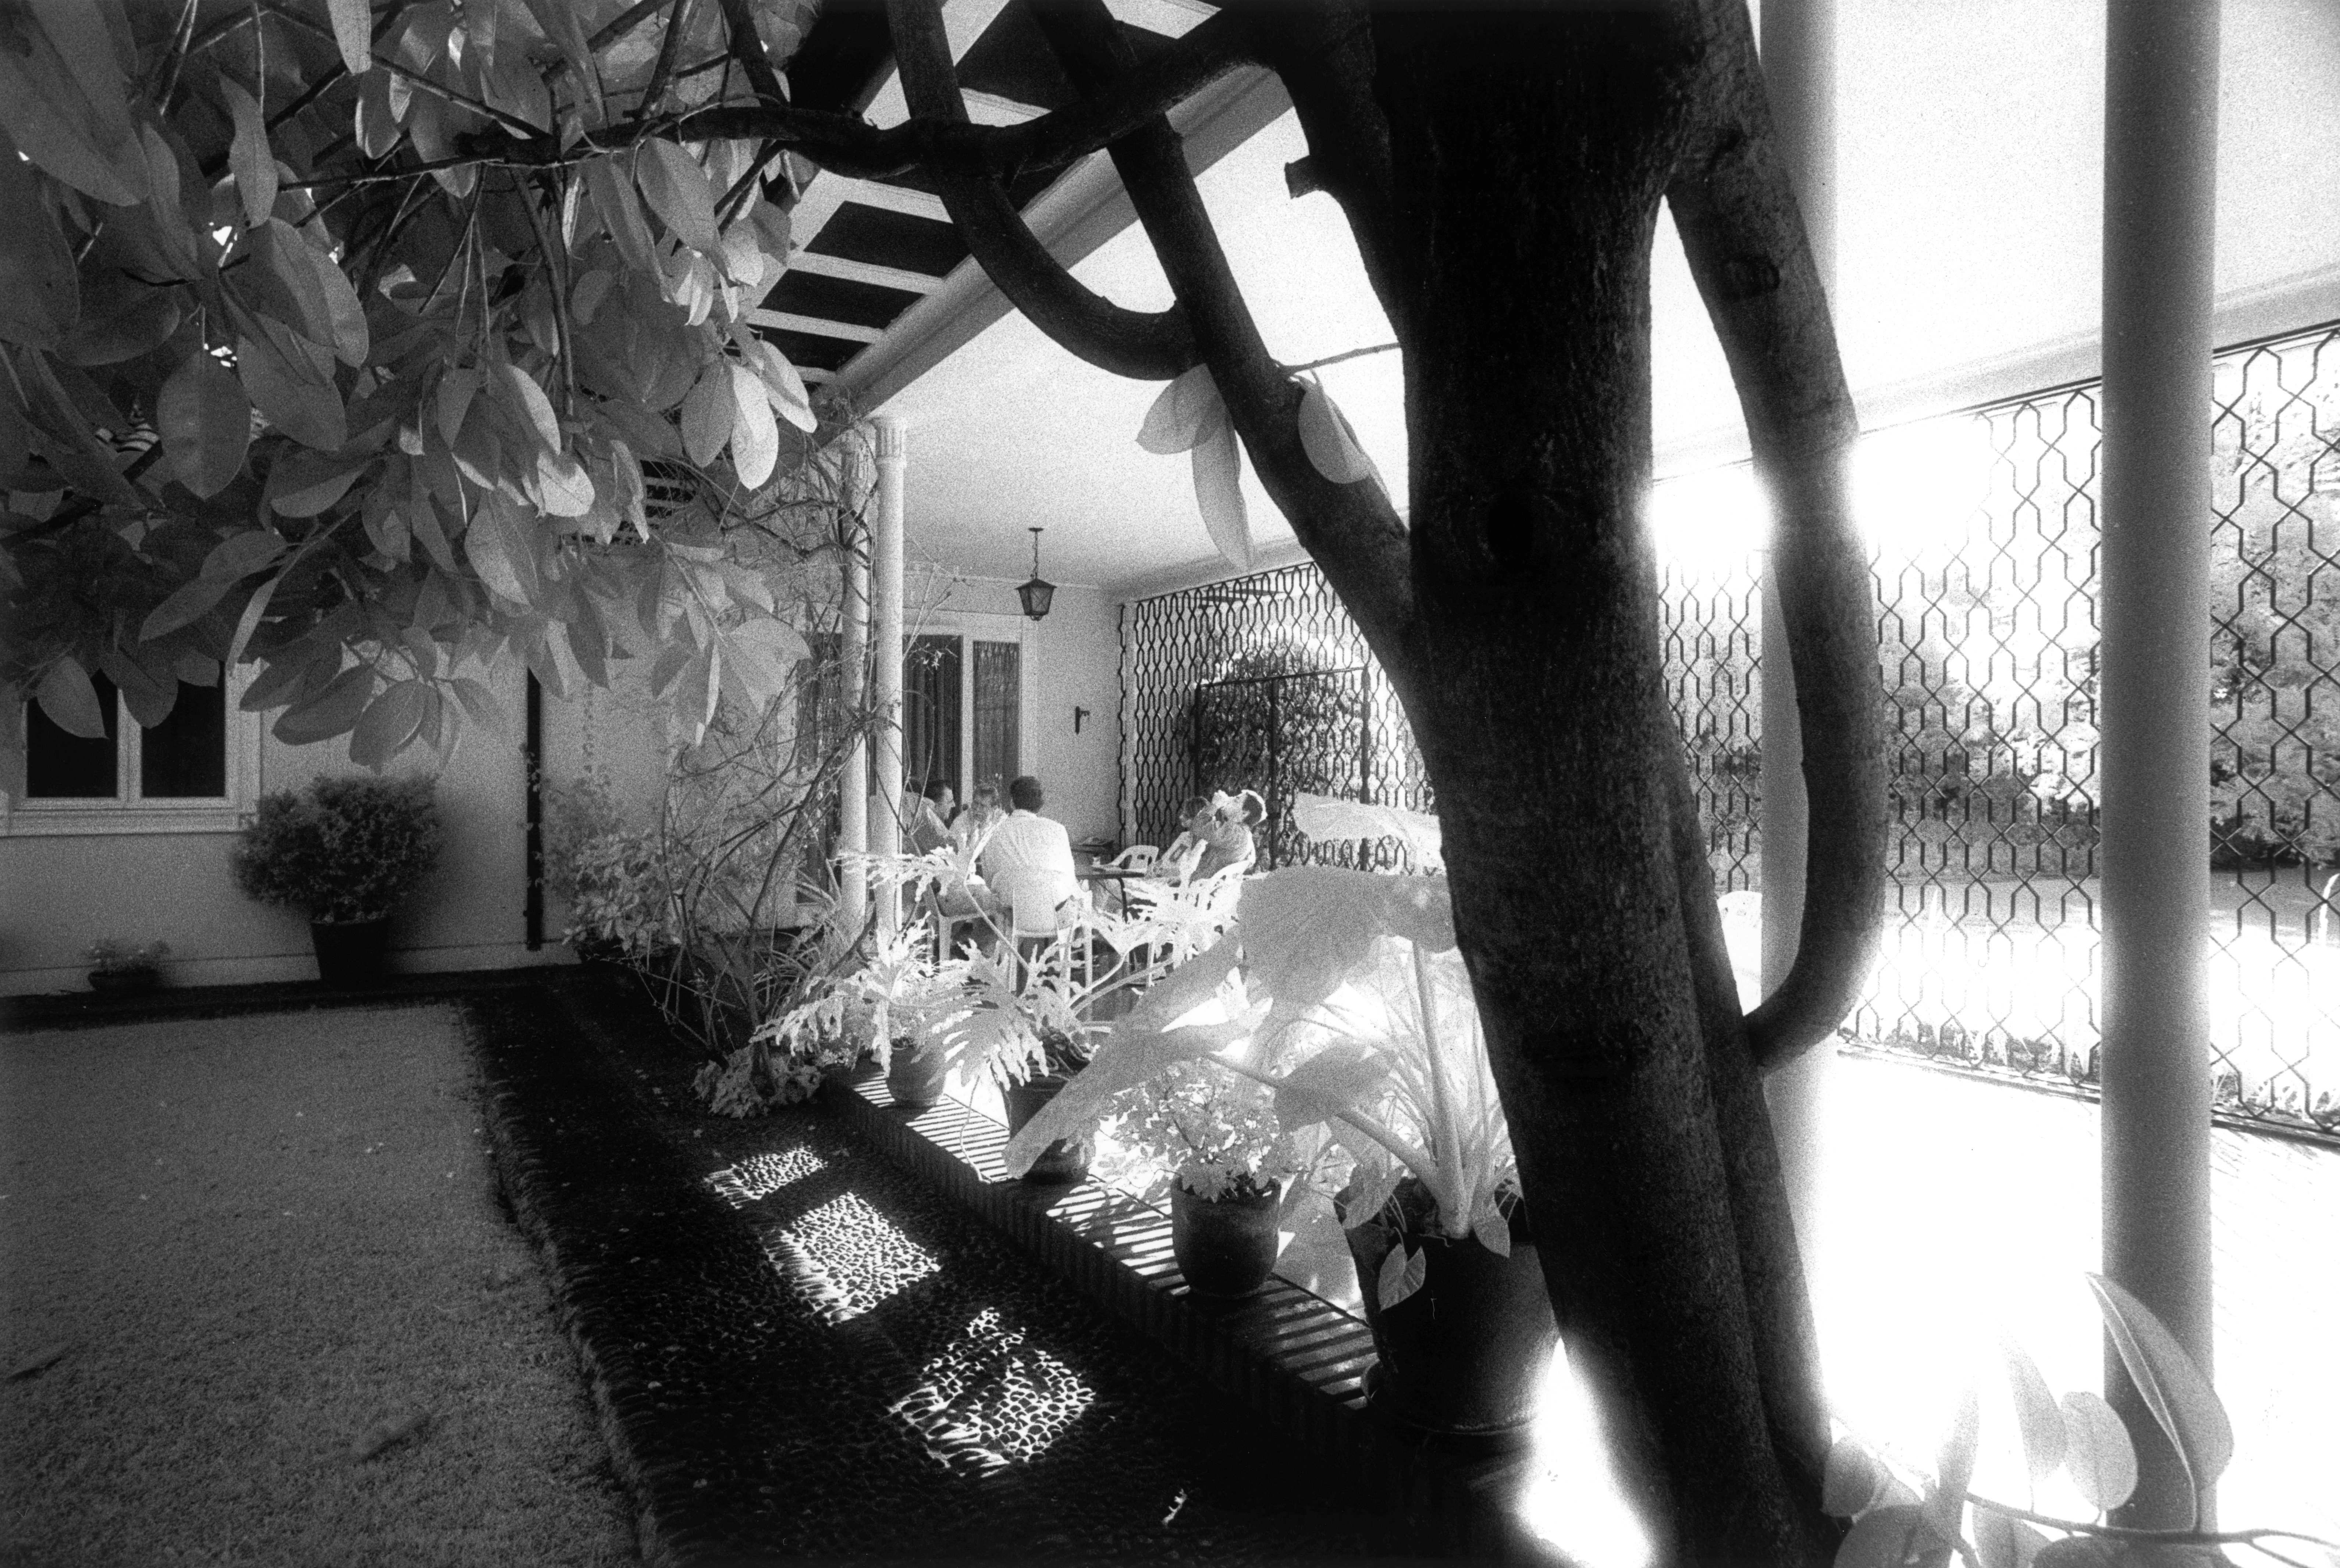

Chilling out at Santiago guesthouse

The Guesthouse was bought in 1964 as a pied-a-terre in Santiago and served in the early years for both the administrative offices and for lodging visitors from Europe. In the early 1970s it was contemplated to sell the Guesthouse and incorporate its function for visitors into the Vitacura Headquarters building.

Credit: ESO